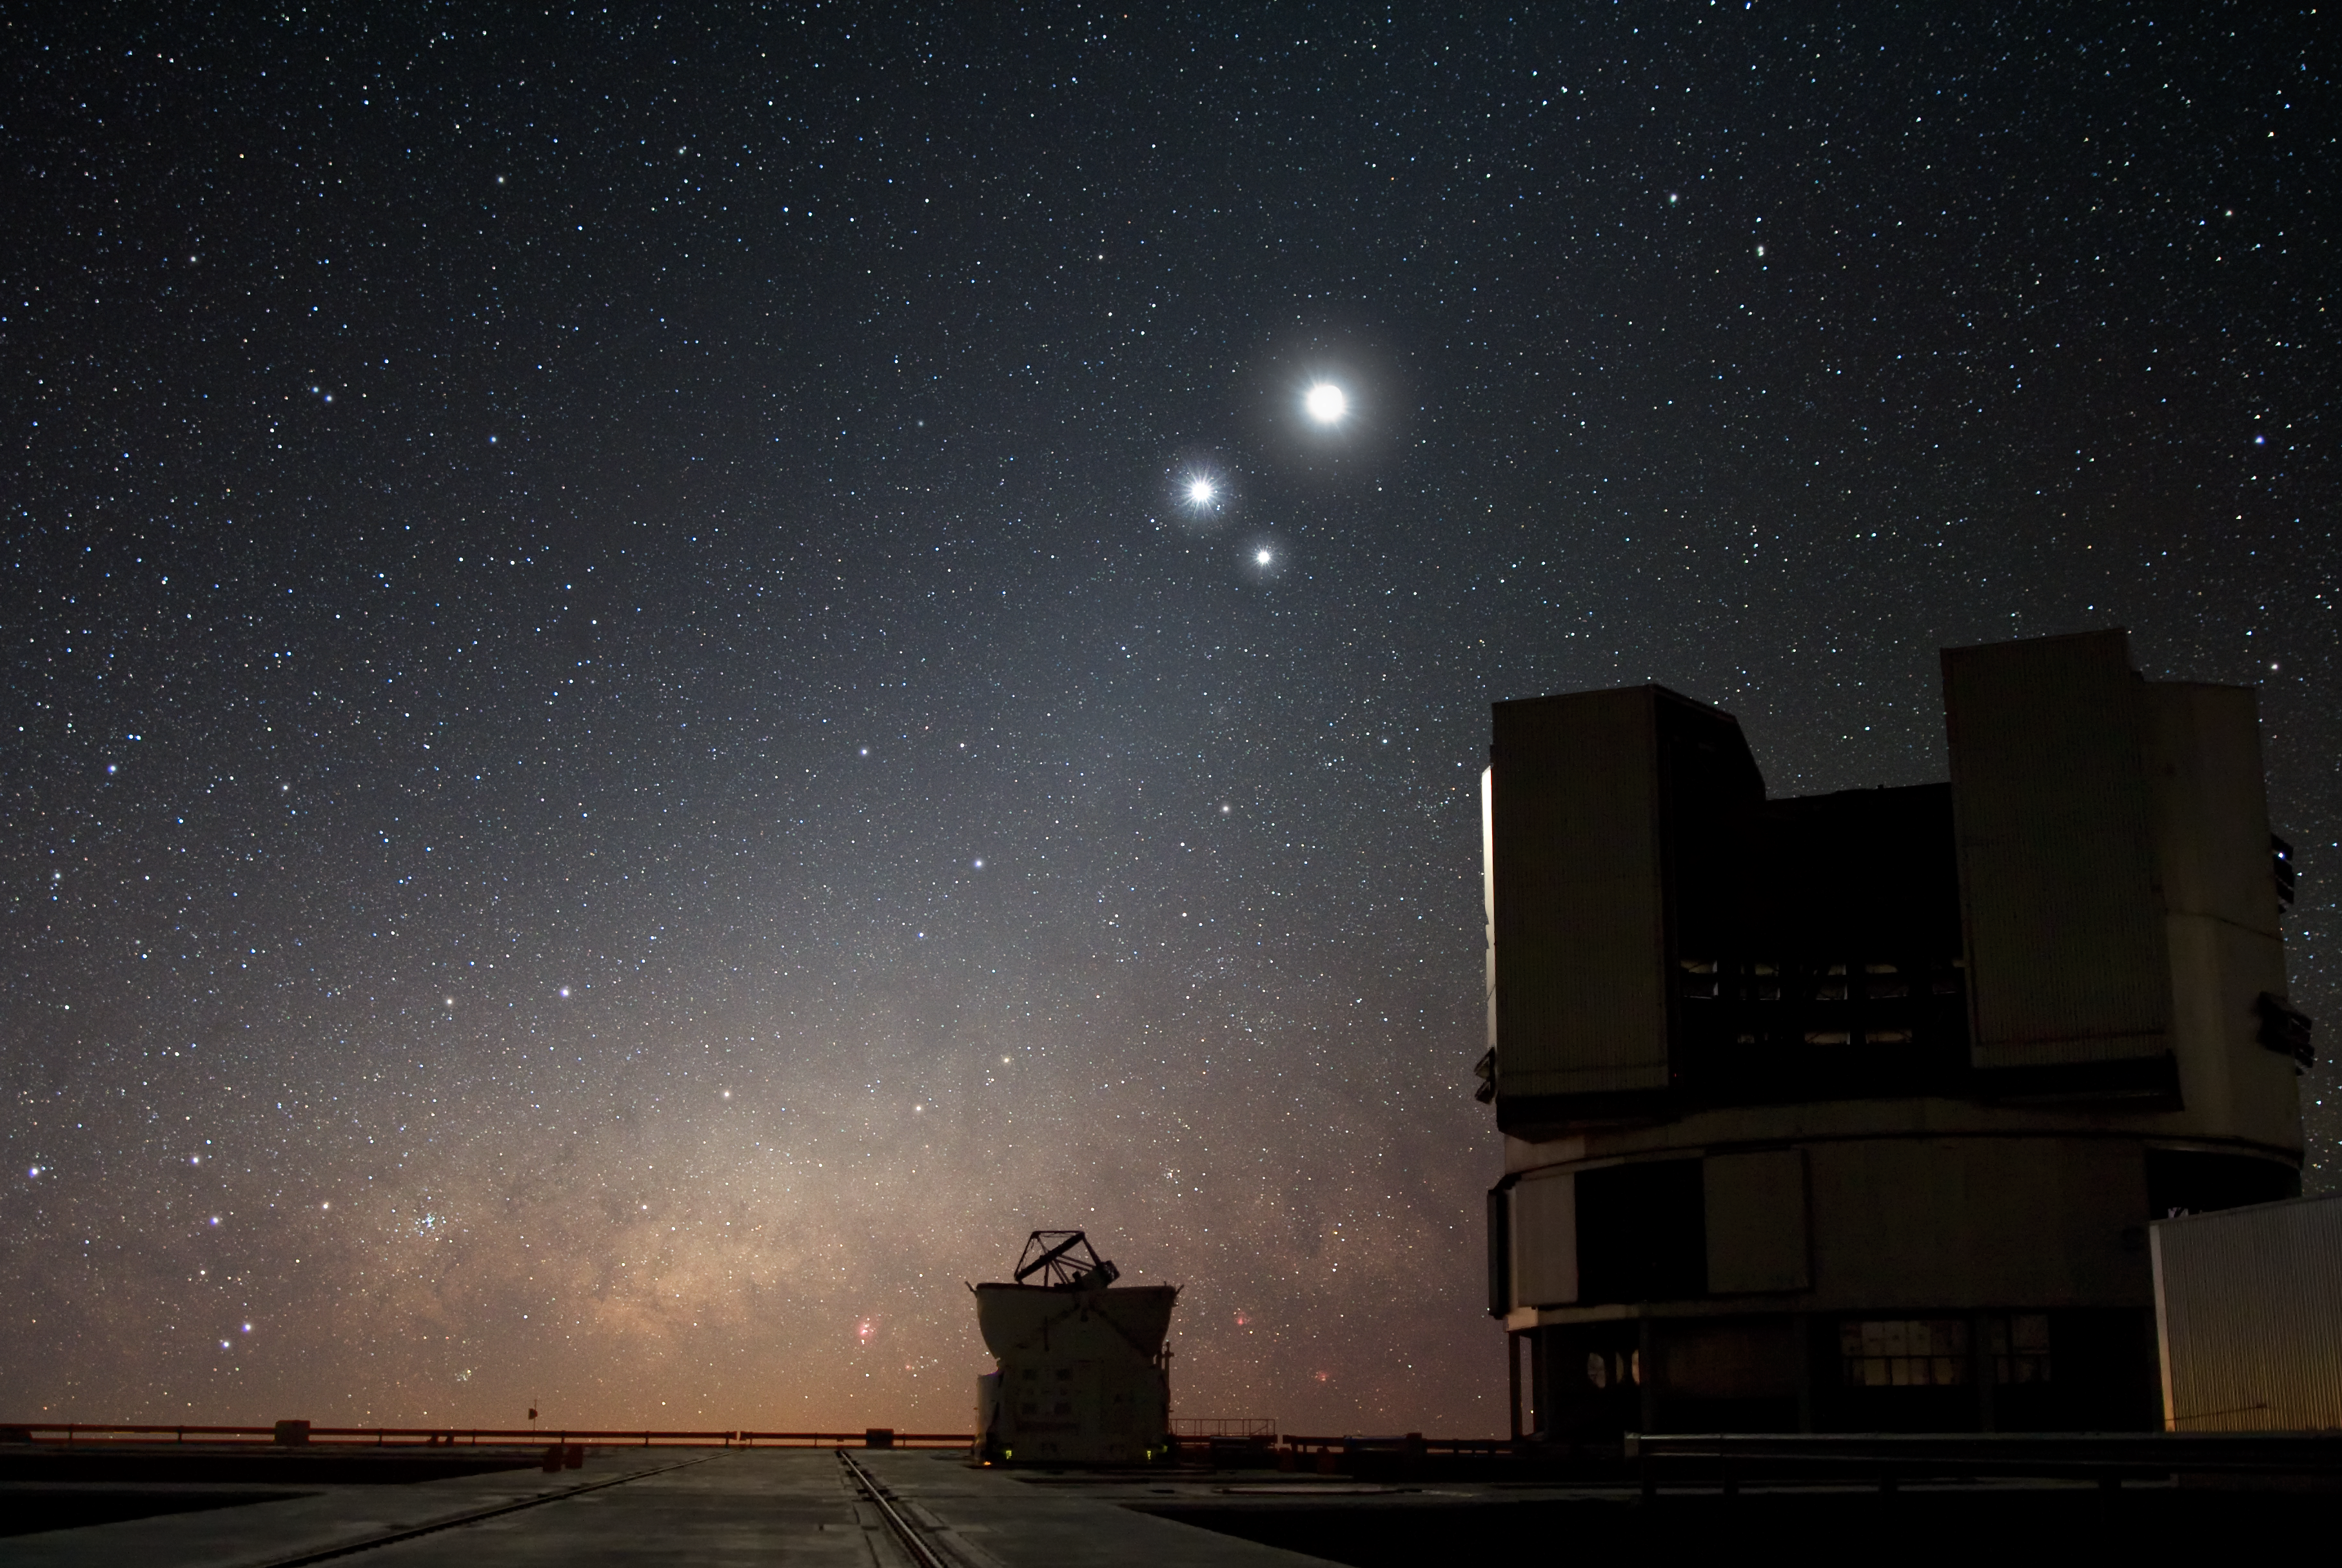

Celestial conjunction at Paranal

In the night sky over ESO’s Very Large Telescope (VLT) observatory at Paranal, the Moon shines along with two bright companions : already aloft in the heavens and glowing in the centre of the image is Venus, Earth’s closest planetary neighbour, and, to its right, the giant, though more distant planet, Jupiter. Such apparent celestial near misses — although the heavenly bodies are actually tens to hundreds of millions of kilometres apart — are called conjunctions.

Still other sights delight this night view at Paranal : the radiant, reddish plane of the Milky Way, smouldering on the horizon, and an 8.2-metre VLT Unit Telescope, along with a 1.8-metre Auxiliary Telescope, standing firmly on the ground.

Credit: ESO/Y. Beletsky